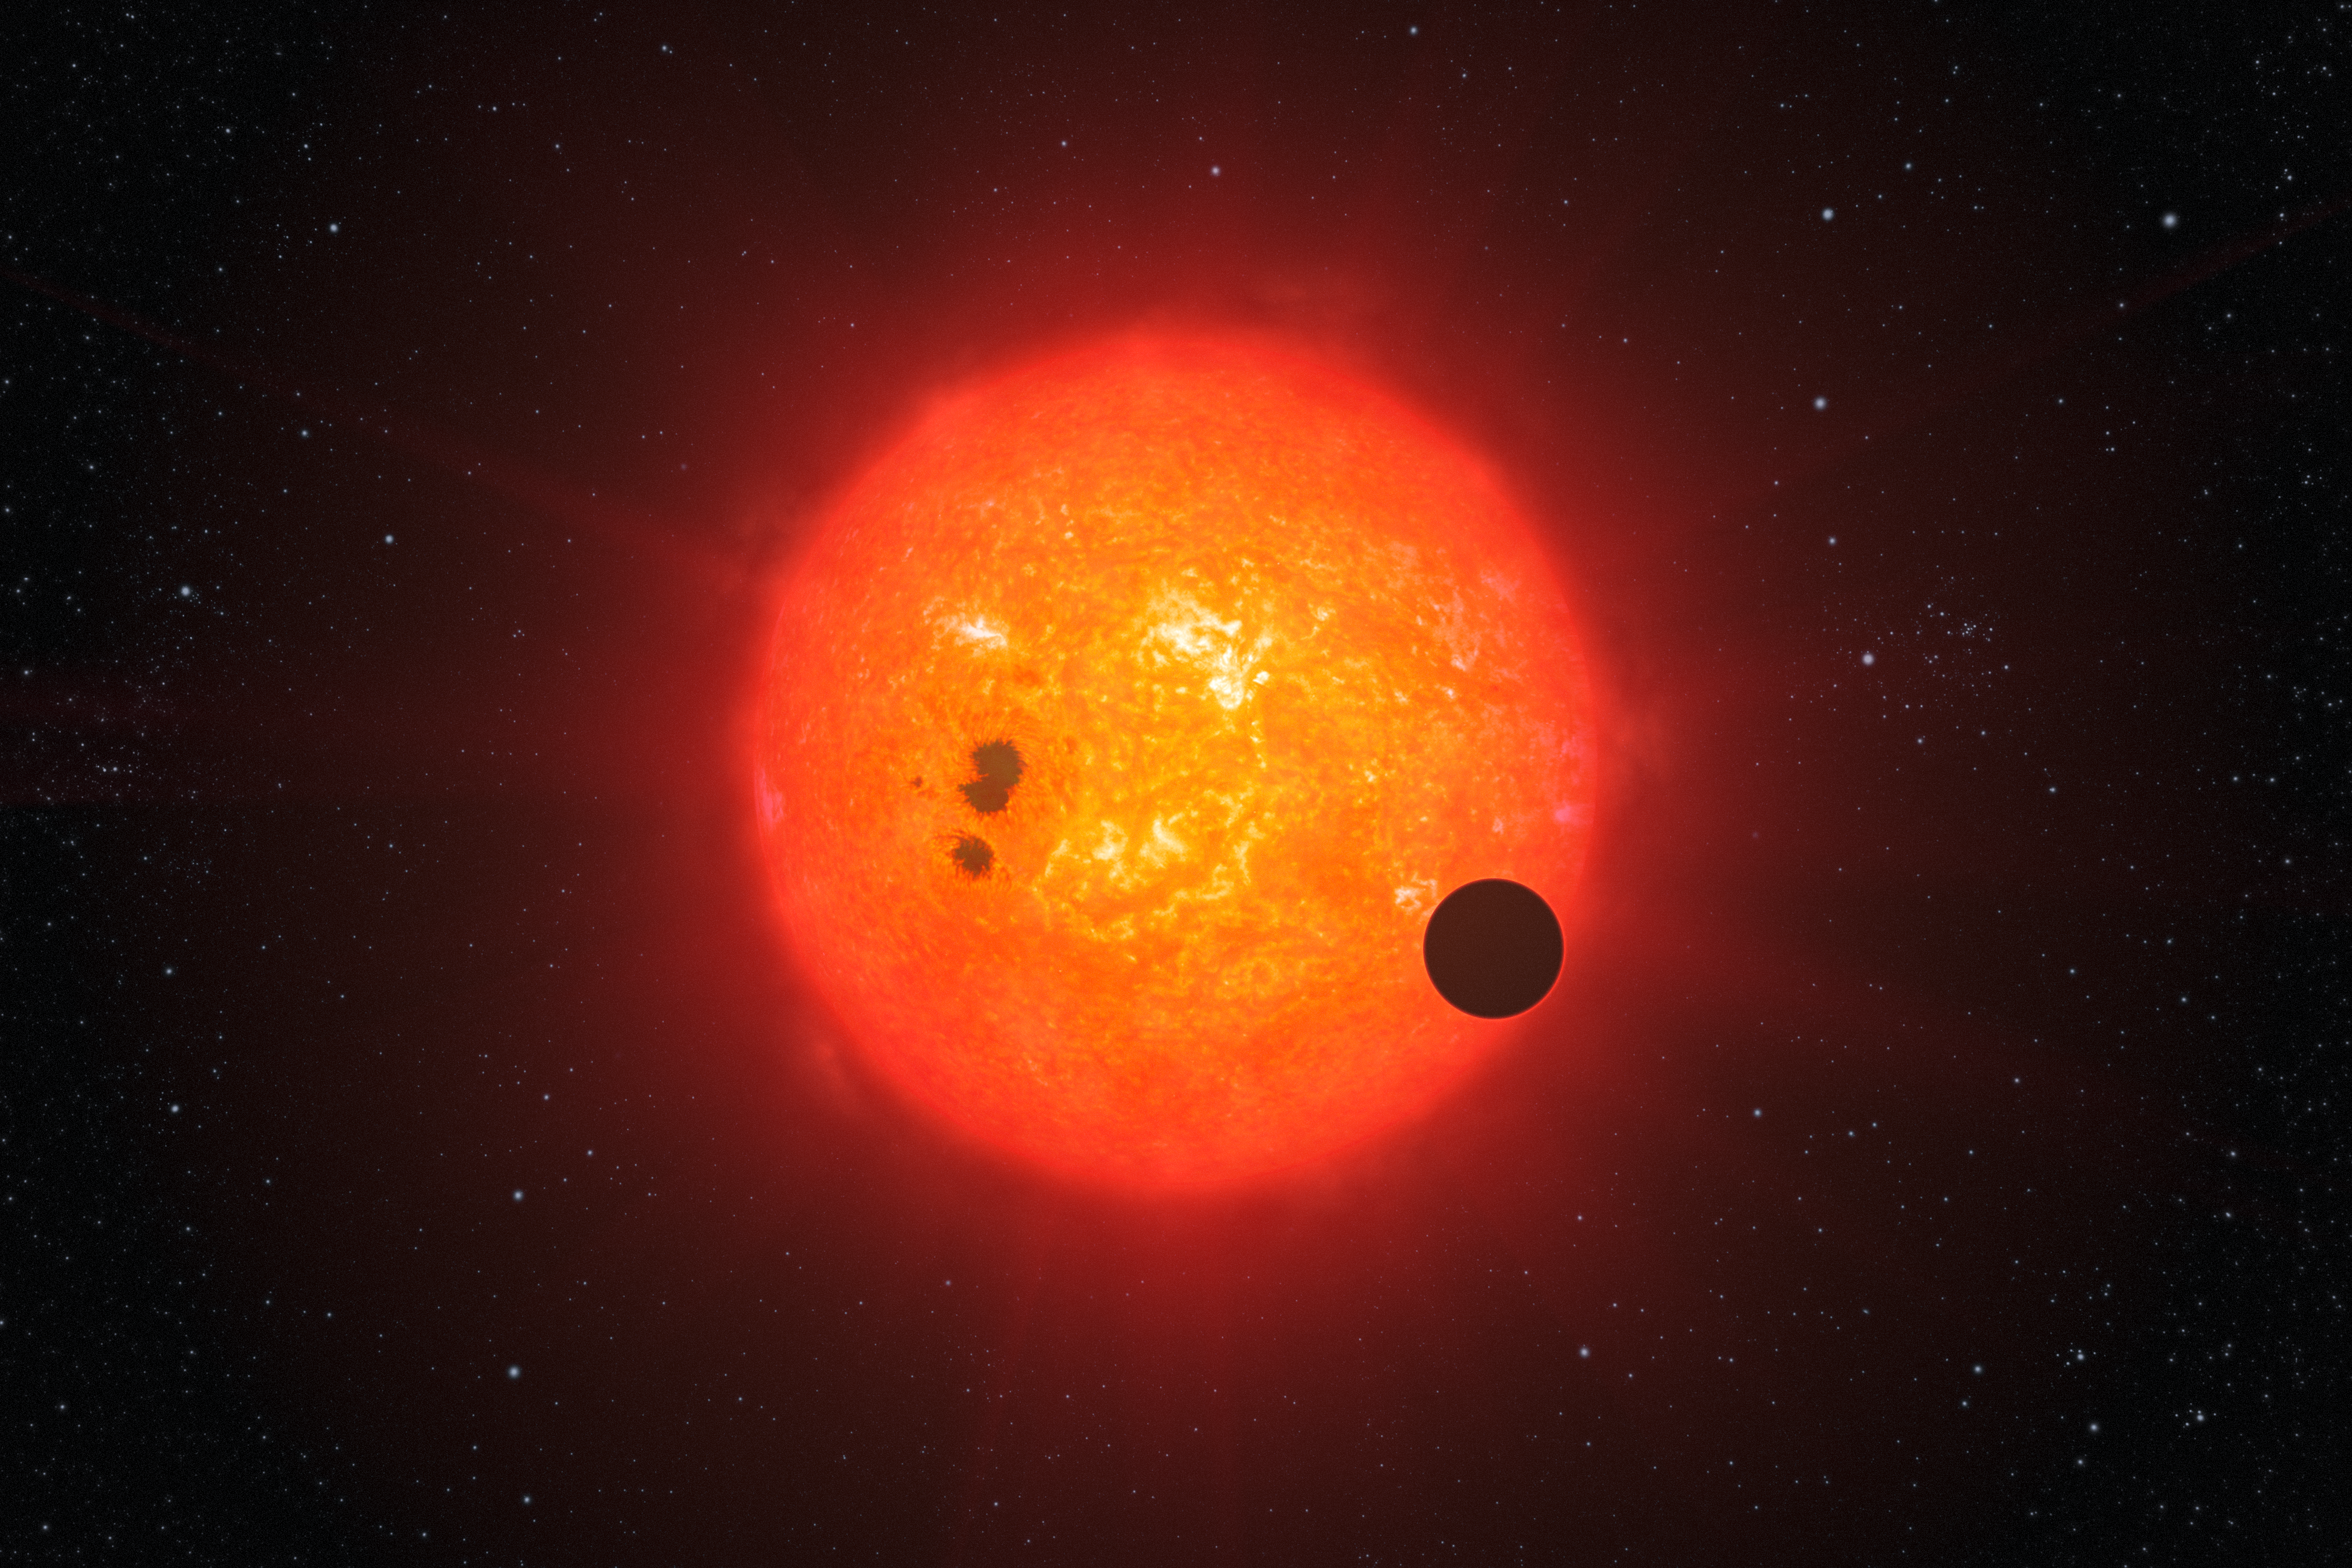

GJ1214b (artist’s impression)

This artist’s impression shows how the newly discovered super-Earth surrounding the nearby star GJ1214 may look. Discovered by the MEarth project and investigated further by the HARPS spectrograph on ESO’s 3.6-metre telescope at La Silla, GJ1214b is the second super-Earth exoplanet for which astronomers have determined the mass and radius, giving vital clues about its structure. It is also the first super-Earth around which an atmosphere has been found. The exoplanet, orbiting a small star only 40 light-years away from us, thus opens dramatic new perspectives in the quest for habitable worlds. The planet, GJ1214b, has a mass about six times that of Earth and its interior is likely mostly made of water ice. It appears to be rather hot and surrounded by a thick atmosphere, which makes it inhospitable for life as we know it on Earth.

Credit: ESO/L. Calçada